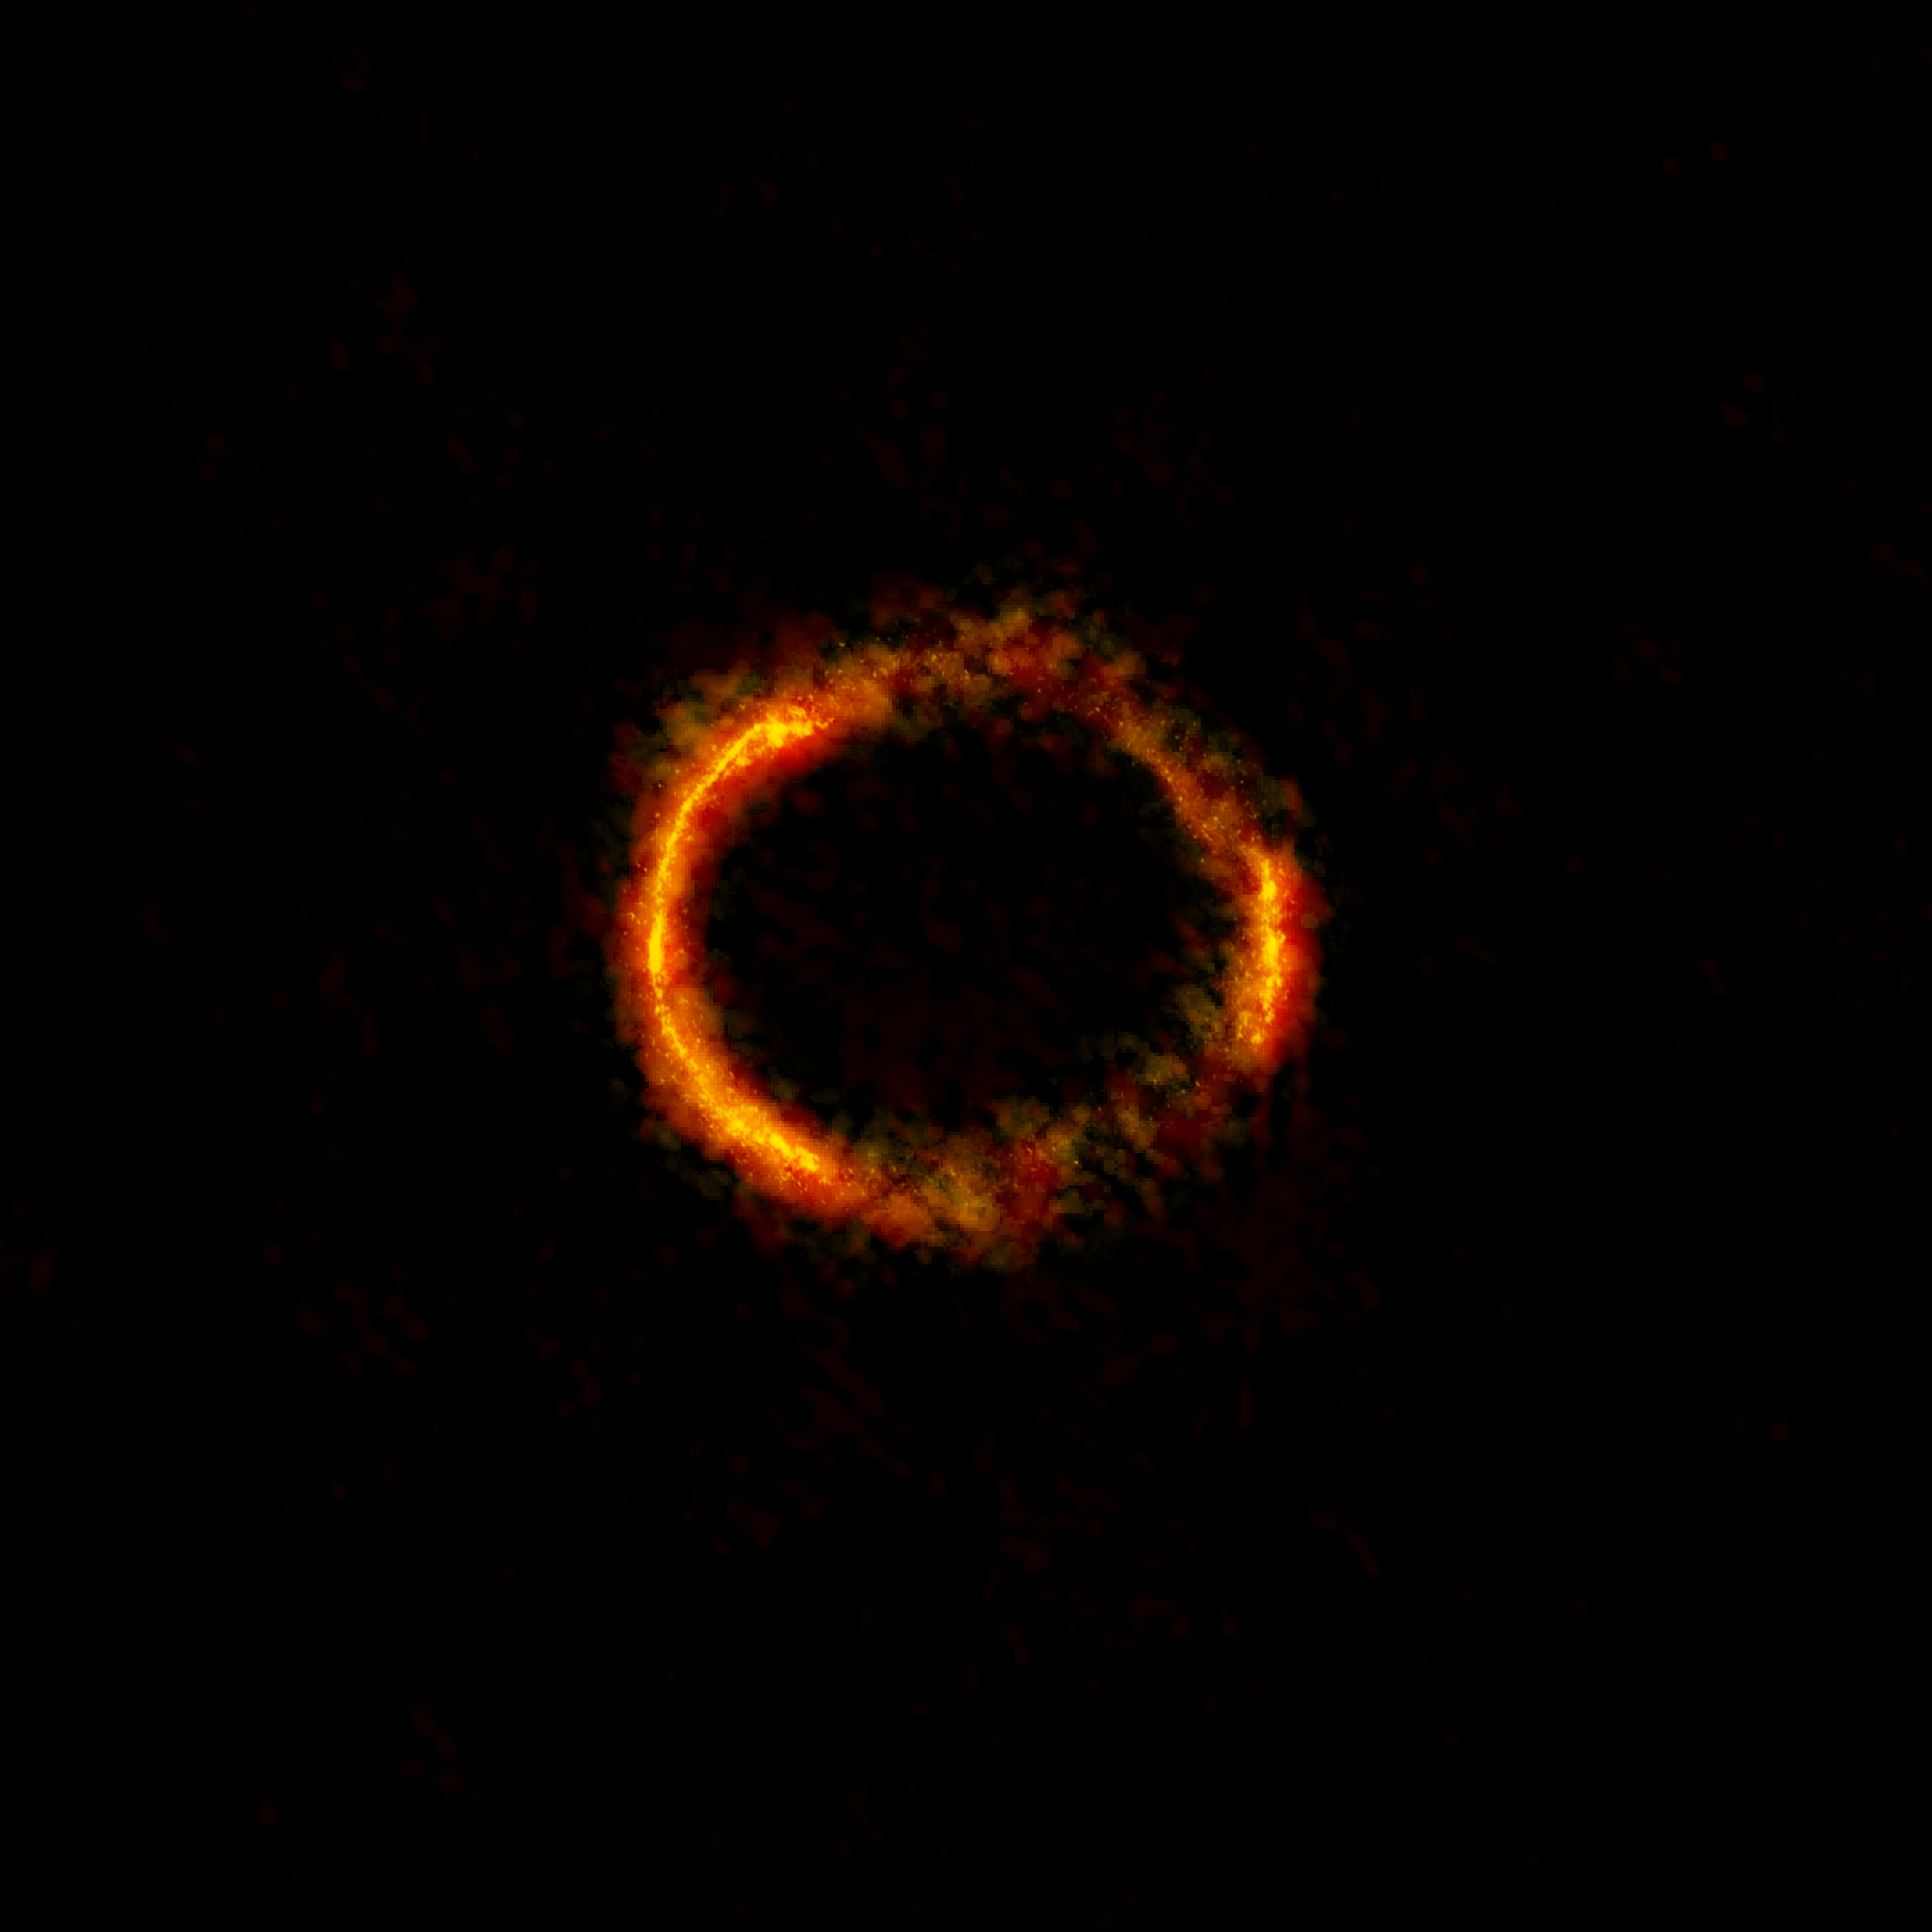

ALMA image of the gravitationally lensed galaxy SDP.81

The bright orange central region of the ring (ALMA's highest-resolution observation ever) reveals the glowing dust in this distant galaxy. The surrounding lower-resolution portions of the ring trace the millimetre-wavelength light emitted by carbon dioxide and water molecules.

Credit: ALMA (NRAO/ESO/NAOJ); B. Saxton NRAO/AUI/NSF